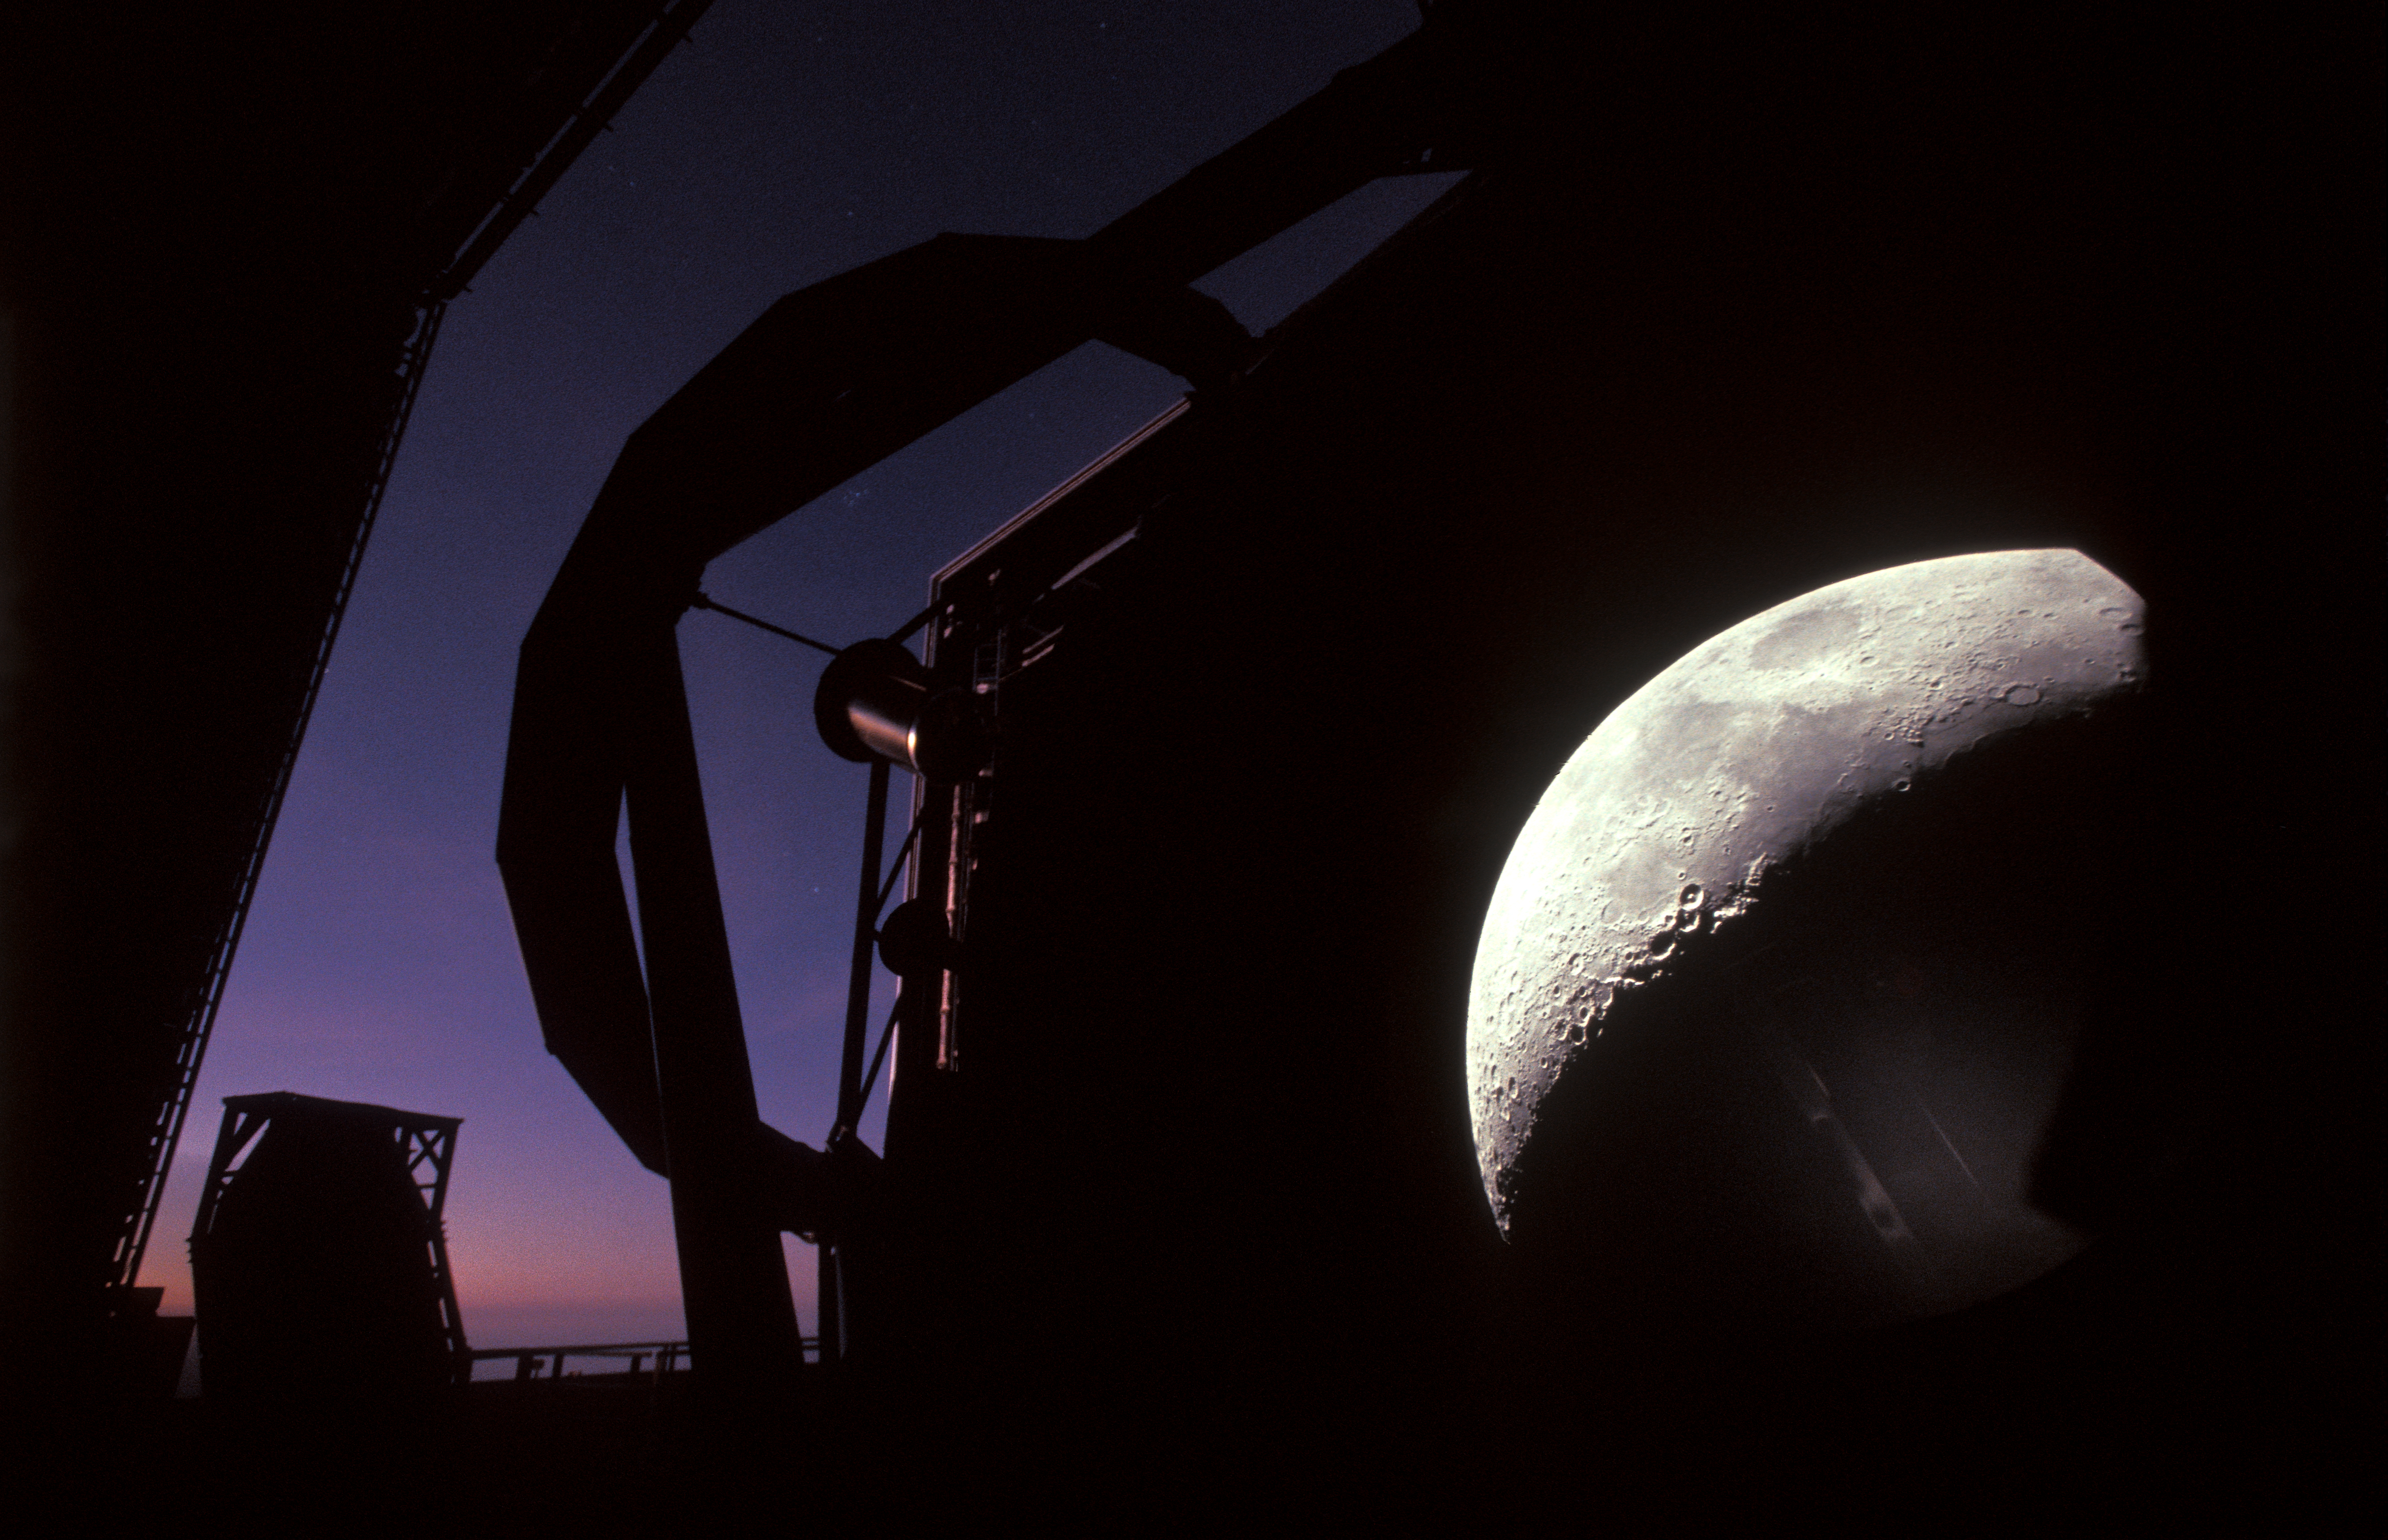

A VLT Unit Telescope and the Moon

The Moon is normally much too large and bright to be a target for the 8.2-metre Unit Telescopes (UTs) that make up ESO’s Very Large Telescope, whose sheer power is best reserved for much fainter and much more distant astronomical objects, such as exoplanets or exploding stars located at the edge of the visible Universe. But back in 2002, one of the UTs was not yet equipped with an instrument at one of its Nasmyth platforms (located on the side of the telescope), and astronomers and engineers could have an unusual view of our natural satellite. In this case, the Moon's image was projected onto a sandblasted glass plate. Since then, the Very Large Telescope has been equipped with no less than 14 instruments, including three for interferometry, making it truly the world’s most advanced observatory.

Credit: ESO/G.Hüdepohl (atacamaphoto.com)